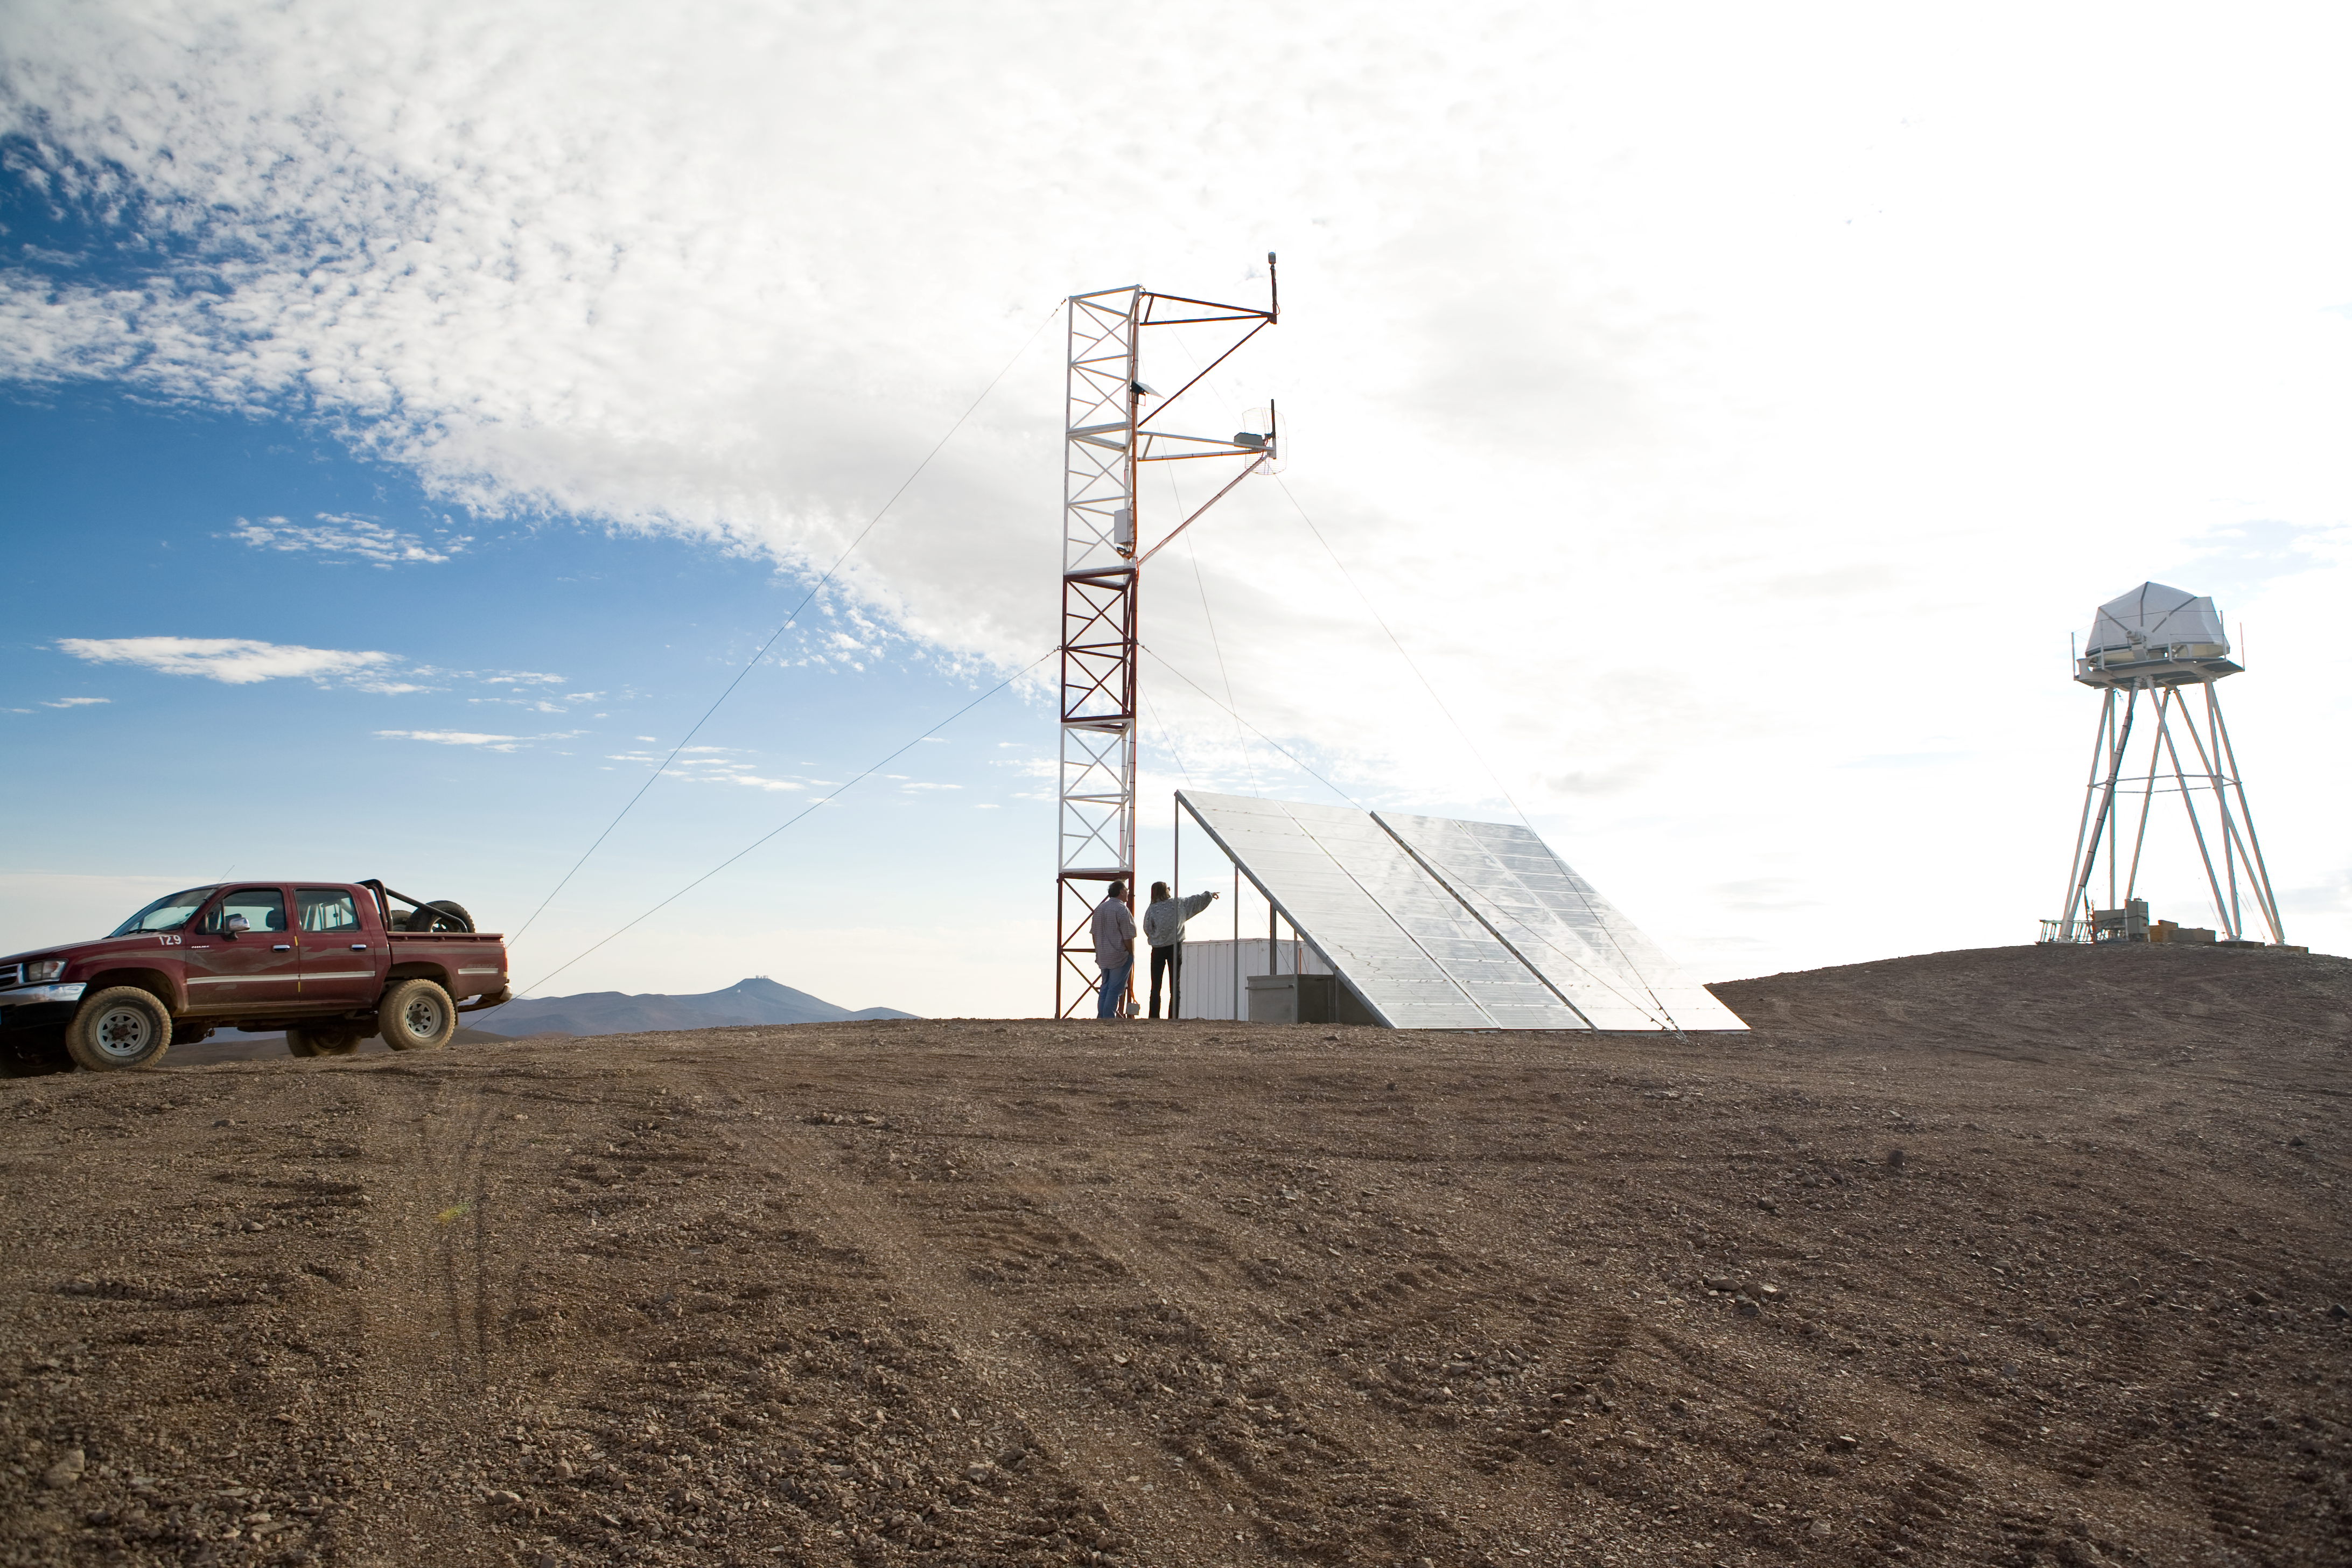

ELT site — La Chira / Chile

The Extremely Large Telescope (ELT) programme office has studied half a dozen potential sites for the future ELT observatory, which, with its 40-metre-class diameter, will be the world’s biggest eye on the sky. Various aspects need to be considered in the site selection process. Parameters taken into account are not restricted to ‘sky quality’, but include more general scientific aspects, as well as parameters essential for construction and operations (e.g. accessibility, water and power supply, political stability etc.).

The above picture shows Cerro La Chira, a site located in Chile. It was not on the ELT Site Selection Advisory Committee's final short list for the recommended site.

Credit: ESO